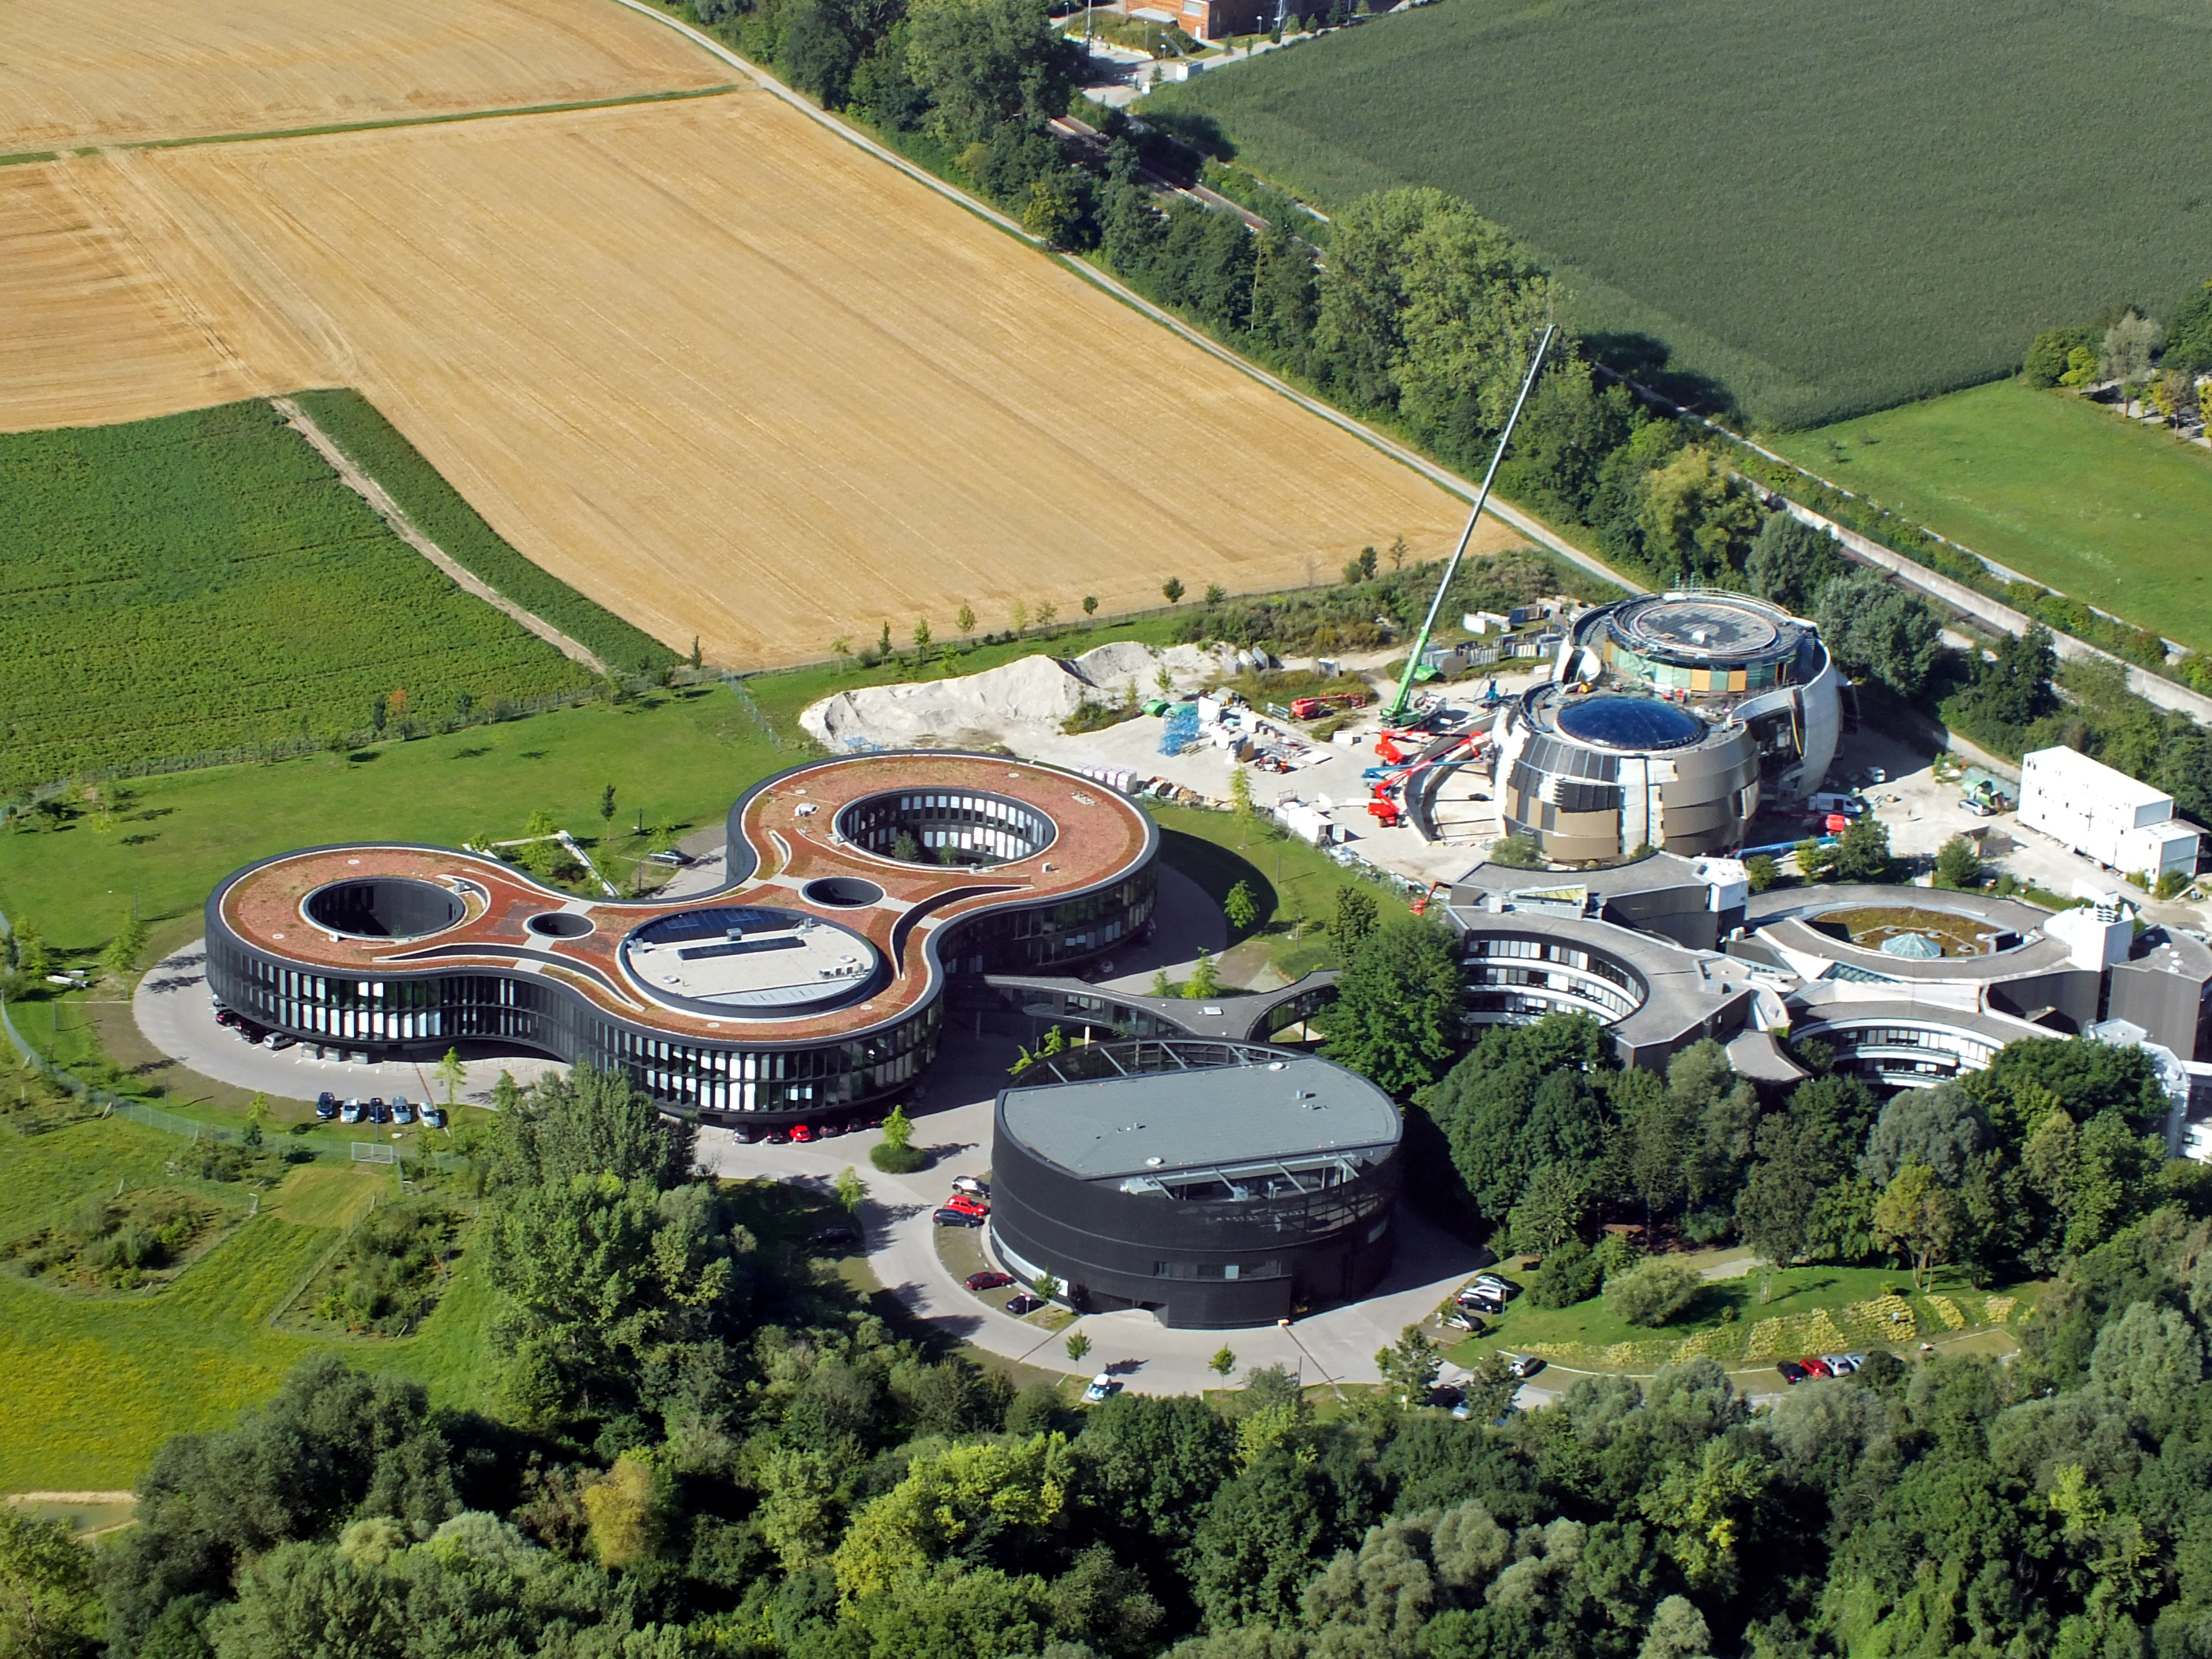

Aerial view of ESO

This image shows an aerial view of the ESO buildings in Garching, revealing their striking architecture. The dominant design of each building is based on circles, whether they be open arcs — such as the original headquarters, the overlapping circles of the headquarters extension, or the cylinder of the new technical building. Currently under construction is the ESO Supernova Planetarium & Visitor Centre, its cutting-edge architecture designed to represent the transfer of mass between binary stars — a process often preceding spectacular supernova explosions.

Credit: ESO/E. Graf